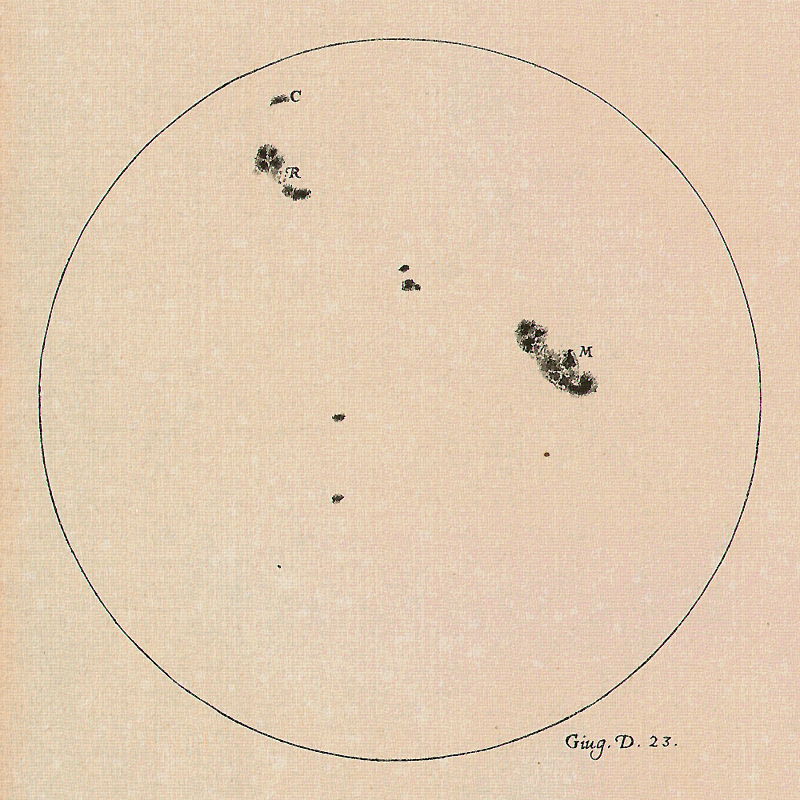

Sunspots recorded by Galileo

A drawing of the Sun made by Galileo Galilei on 23 June 1613 showing the positions and sizes of a number of sunspots. Galileo was one of the first to observe and document sunspots.

Credit: The Galileo Project/M. Kornmesser